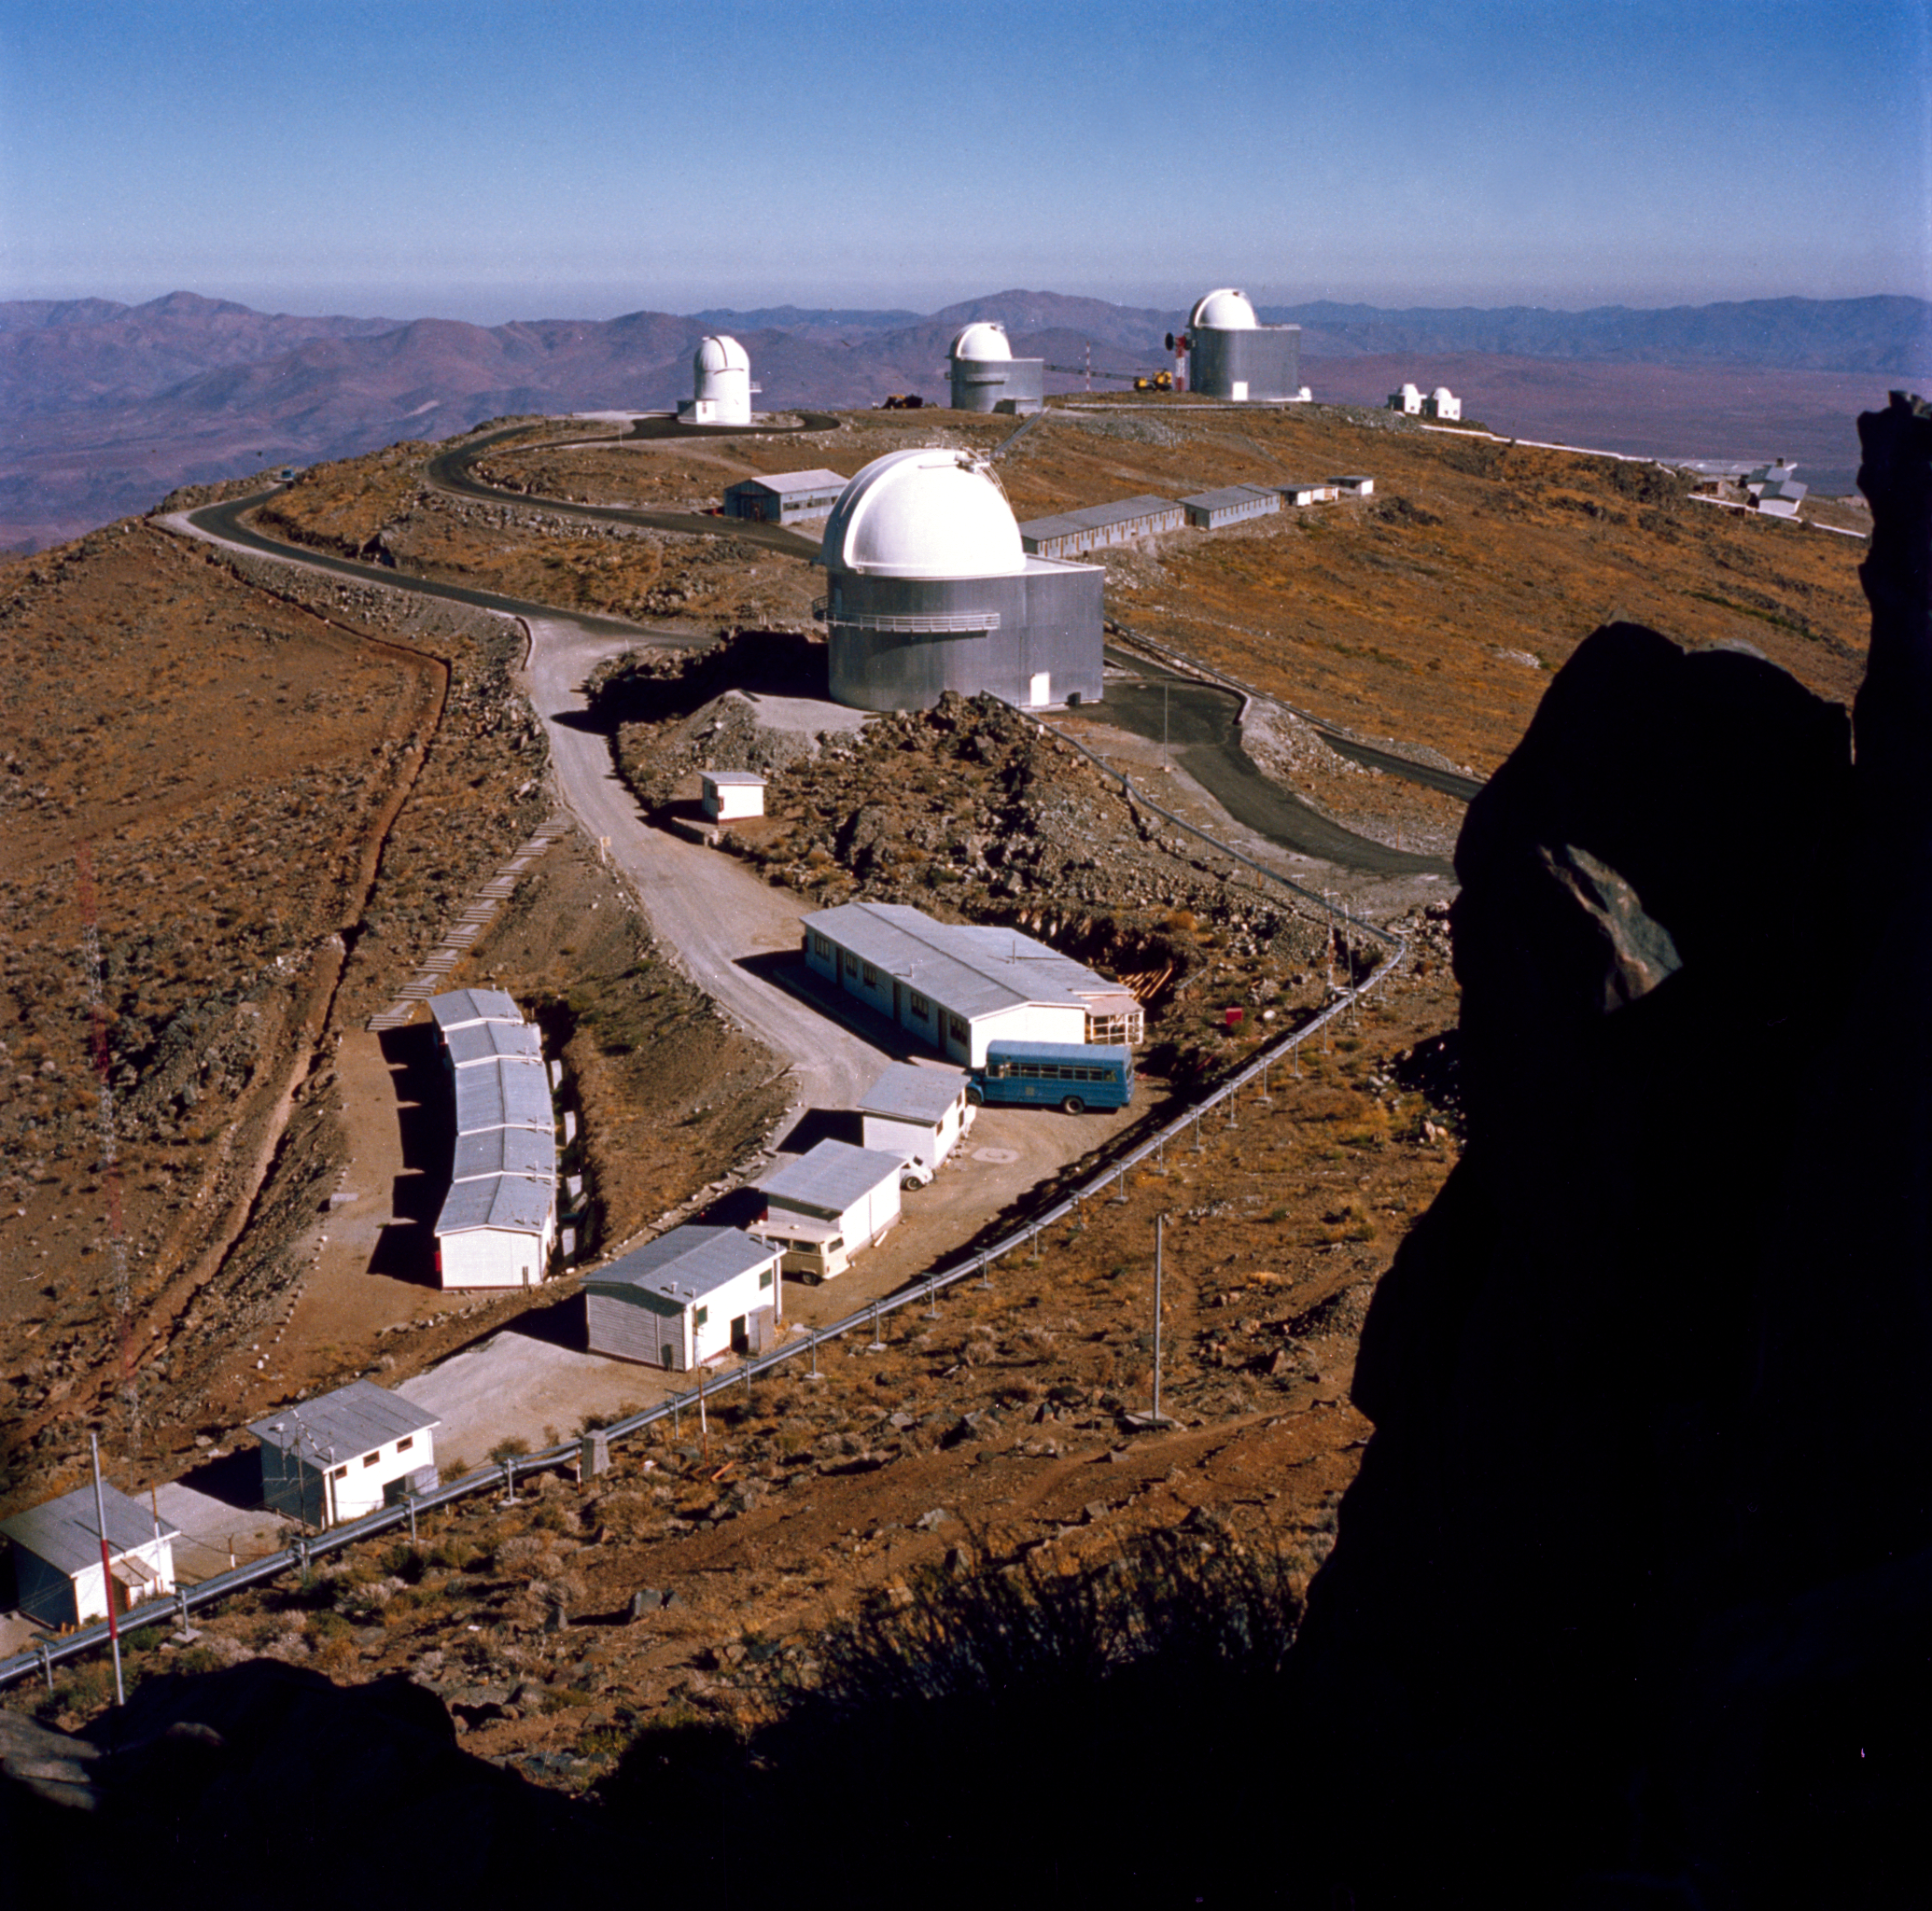

View of the La Silla Observatory from the ESO 3.6-metre telescope

A View of the La Silla Observatory taken from the 3.6-metre Telescope.

Credit: ESO